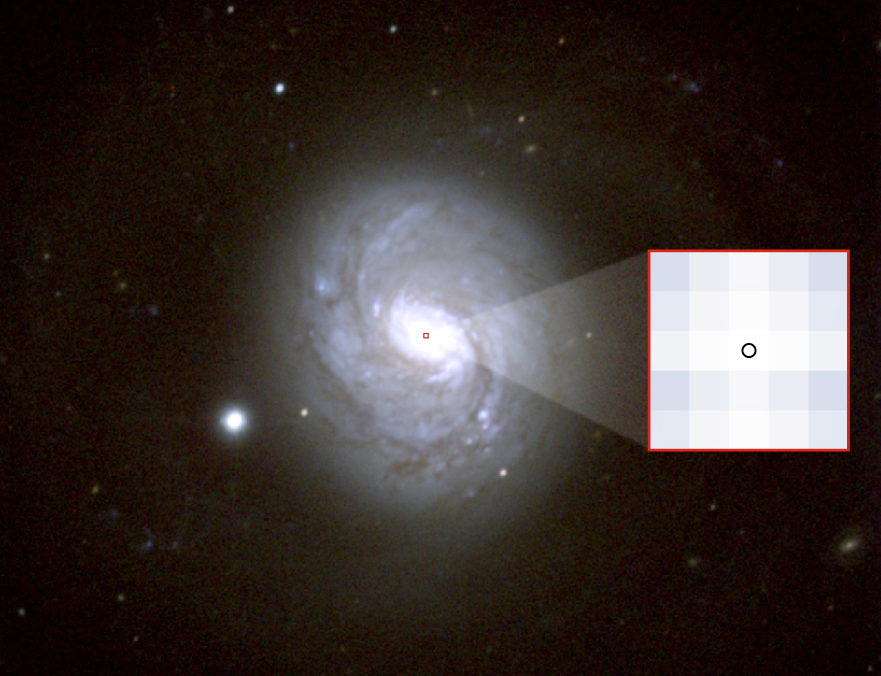

NGC 1068 and the region resolved by VLTI-MIDI

Image of NGC 1068 taken in the visible wavelength range (courtesy NOAO/AURA/NSF). The image has 820x680 pixels. A blow-up of the central 5x5 pixels is displayed inside the figure on the right. The circle on the central pixel indicates the size of the structure that was observed with MIDI.

Credit: ESO